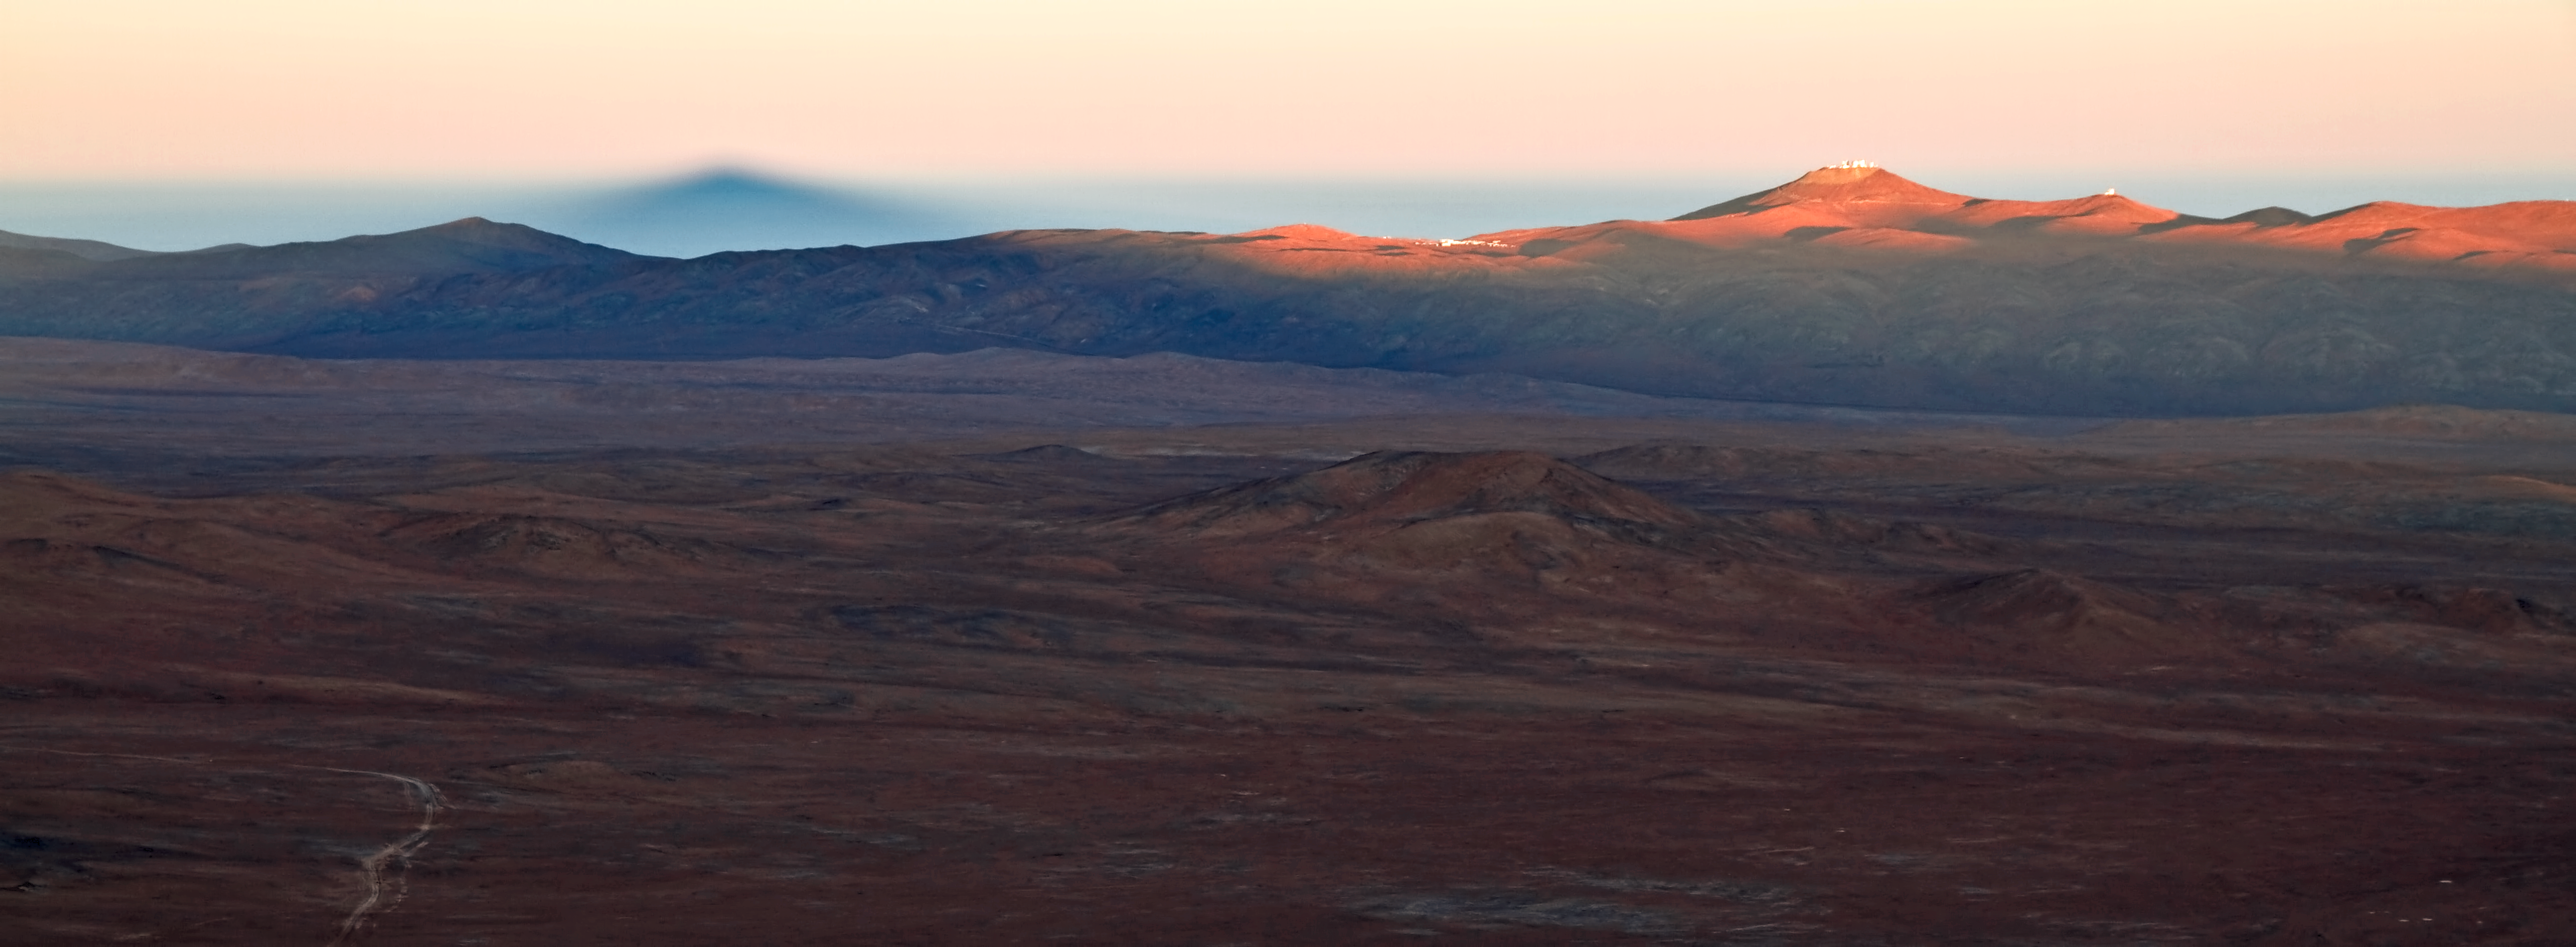

A shadow at sunrise

In this photograph, taken by ESO Photo Ambassador Gianluca Lombardi, the Sun is rising and bathing the Chilean Atacama Desert in a familiar soft reddish glow. But this image, from 13 July 2011, has also captured something out of the ordinary: a dark shadow lurking on the horizon.

Gianluca took this photograph from Cerro Armazones, looking west. Armazones is the future home of the world’s biggest eye on the sky: the upcoming European Extremely Large Telescope (E-ELT). The Sun rose behind Gianluca in just the right place to cast a daunting shadow of the 3046-metre-high mountain onto the Earth’s atmosphere in the distance. The shadow can be seen reaching over the vast desert landscape, and up across the horizon on the left side of the image.

The bright summit visible on the right of the image is Cerro Paranal, at an altitude of 2600 metres. It is only 20 kilometres from Cerro Armazones, and is the home of ESO’s Very Large Telescope. Both sites have exceptional astronomical observing conditions. To its right is the adjacent peak where the VISTA survey telescope is located and to its left, on the horizon, are the Paranal Observatory’s basecamp and Residencia.

The white road winding across the bottom-left corner of the photograph is the route to the summit of Cerro Armazones.

Credit: ESO/G.Lombardi (glphoto.it)